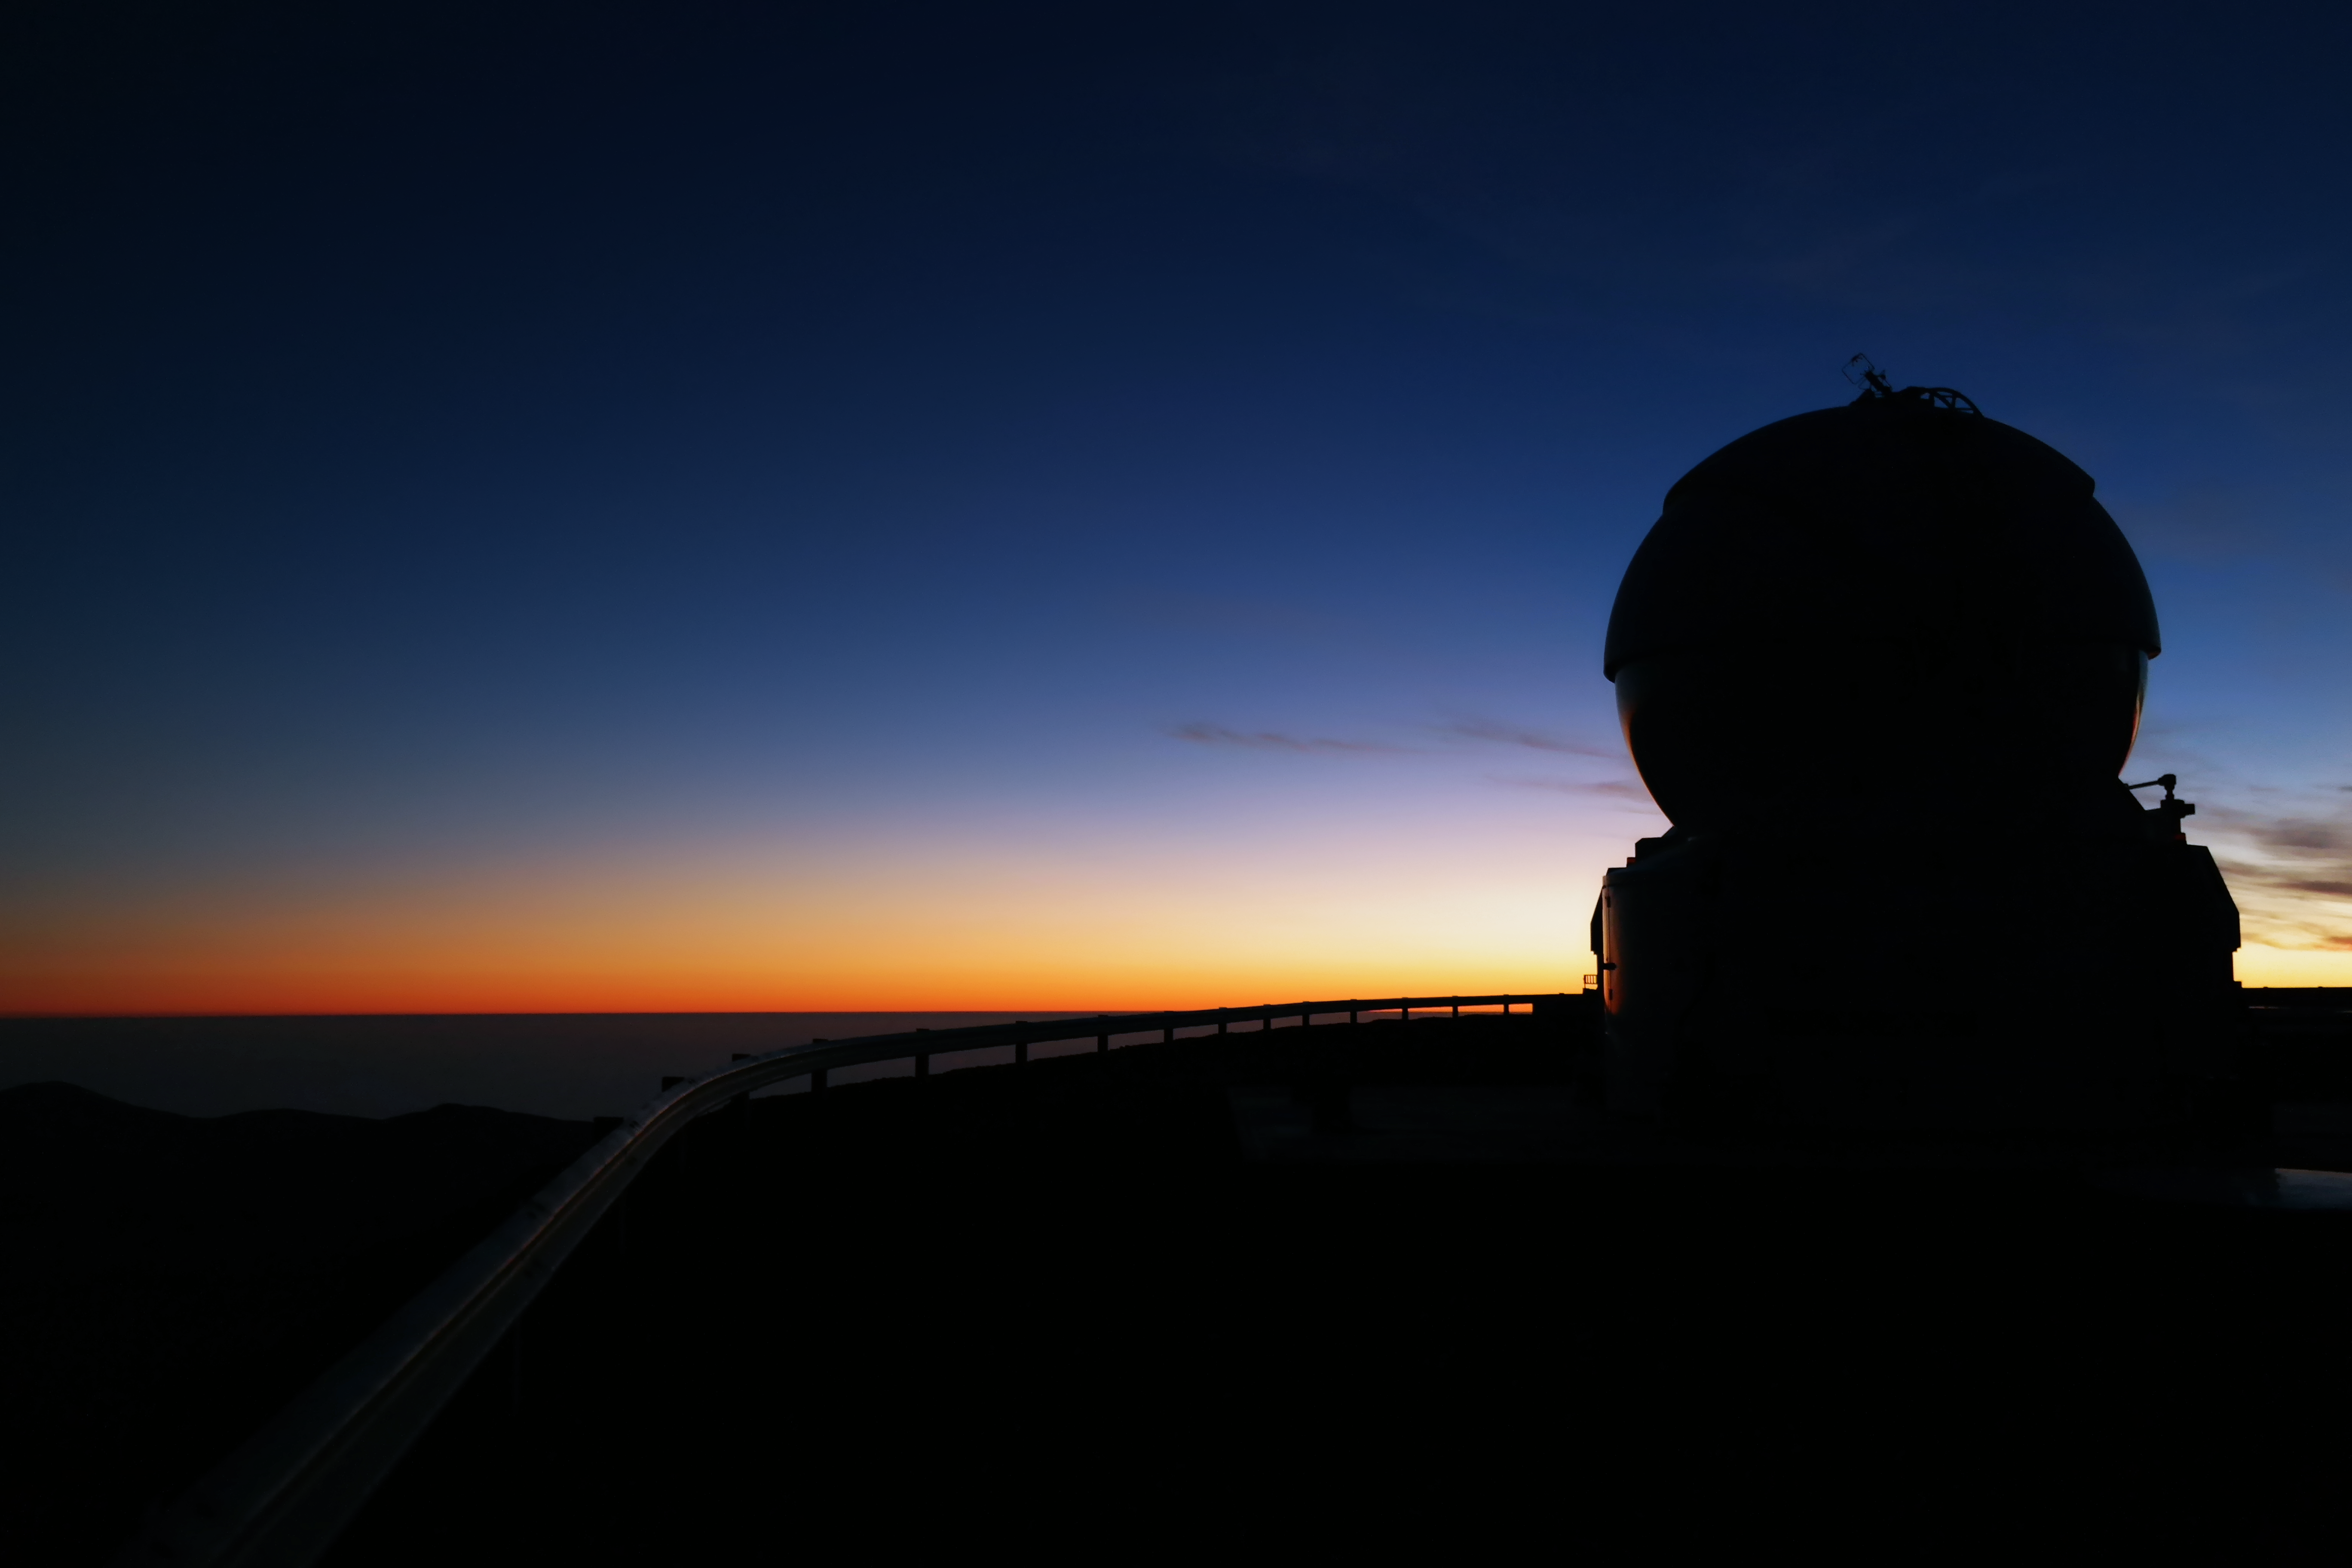

Fire in the sky

The sky seems to burn at the Paranal Observatory, as the sun sets. In the foreground, seen only as a silhouette against the bright background, one of the four Auxiliary Telescopes is visible.

Credit: A. Tyndall/ESO